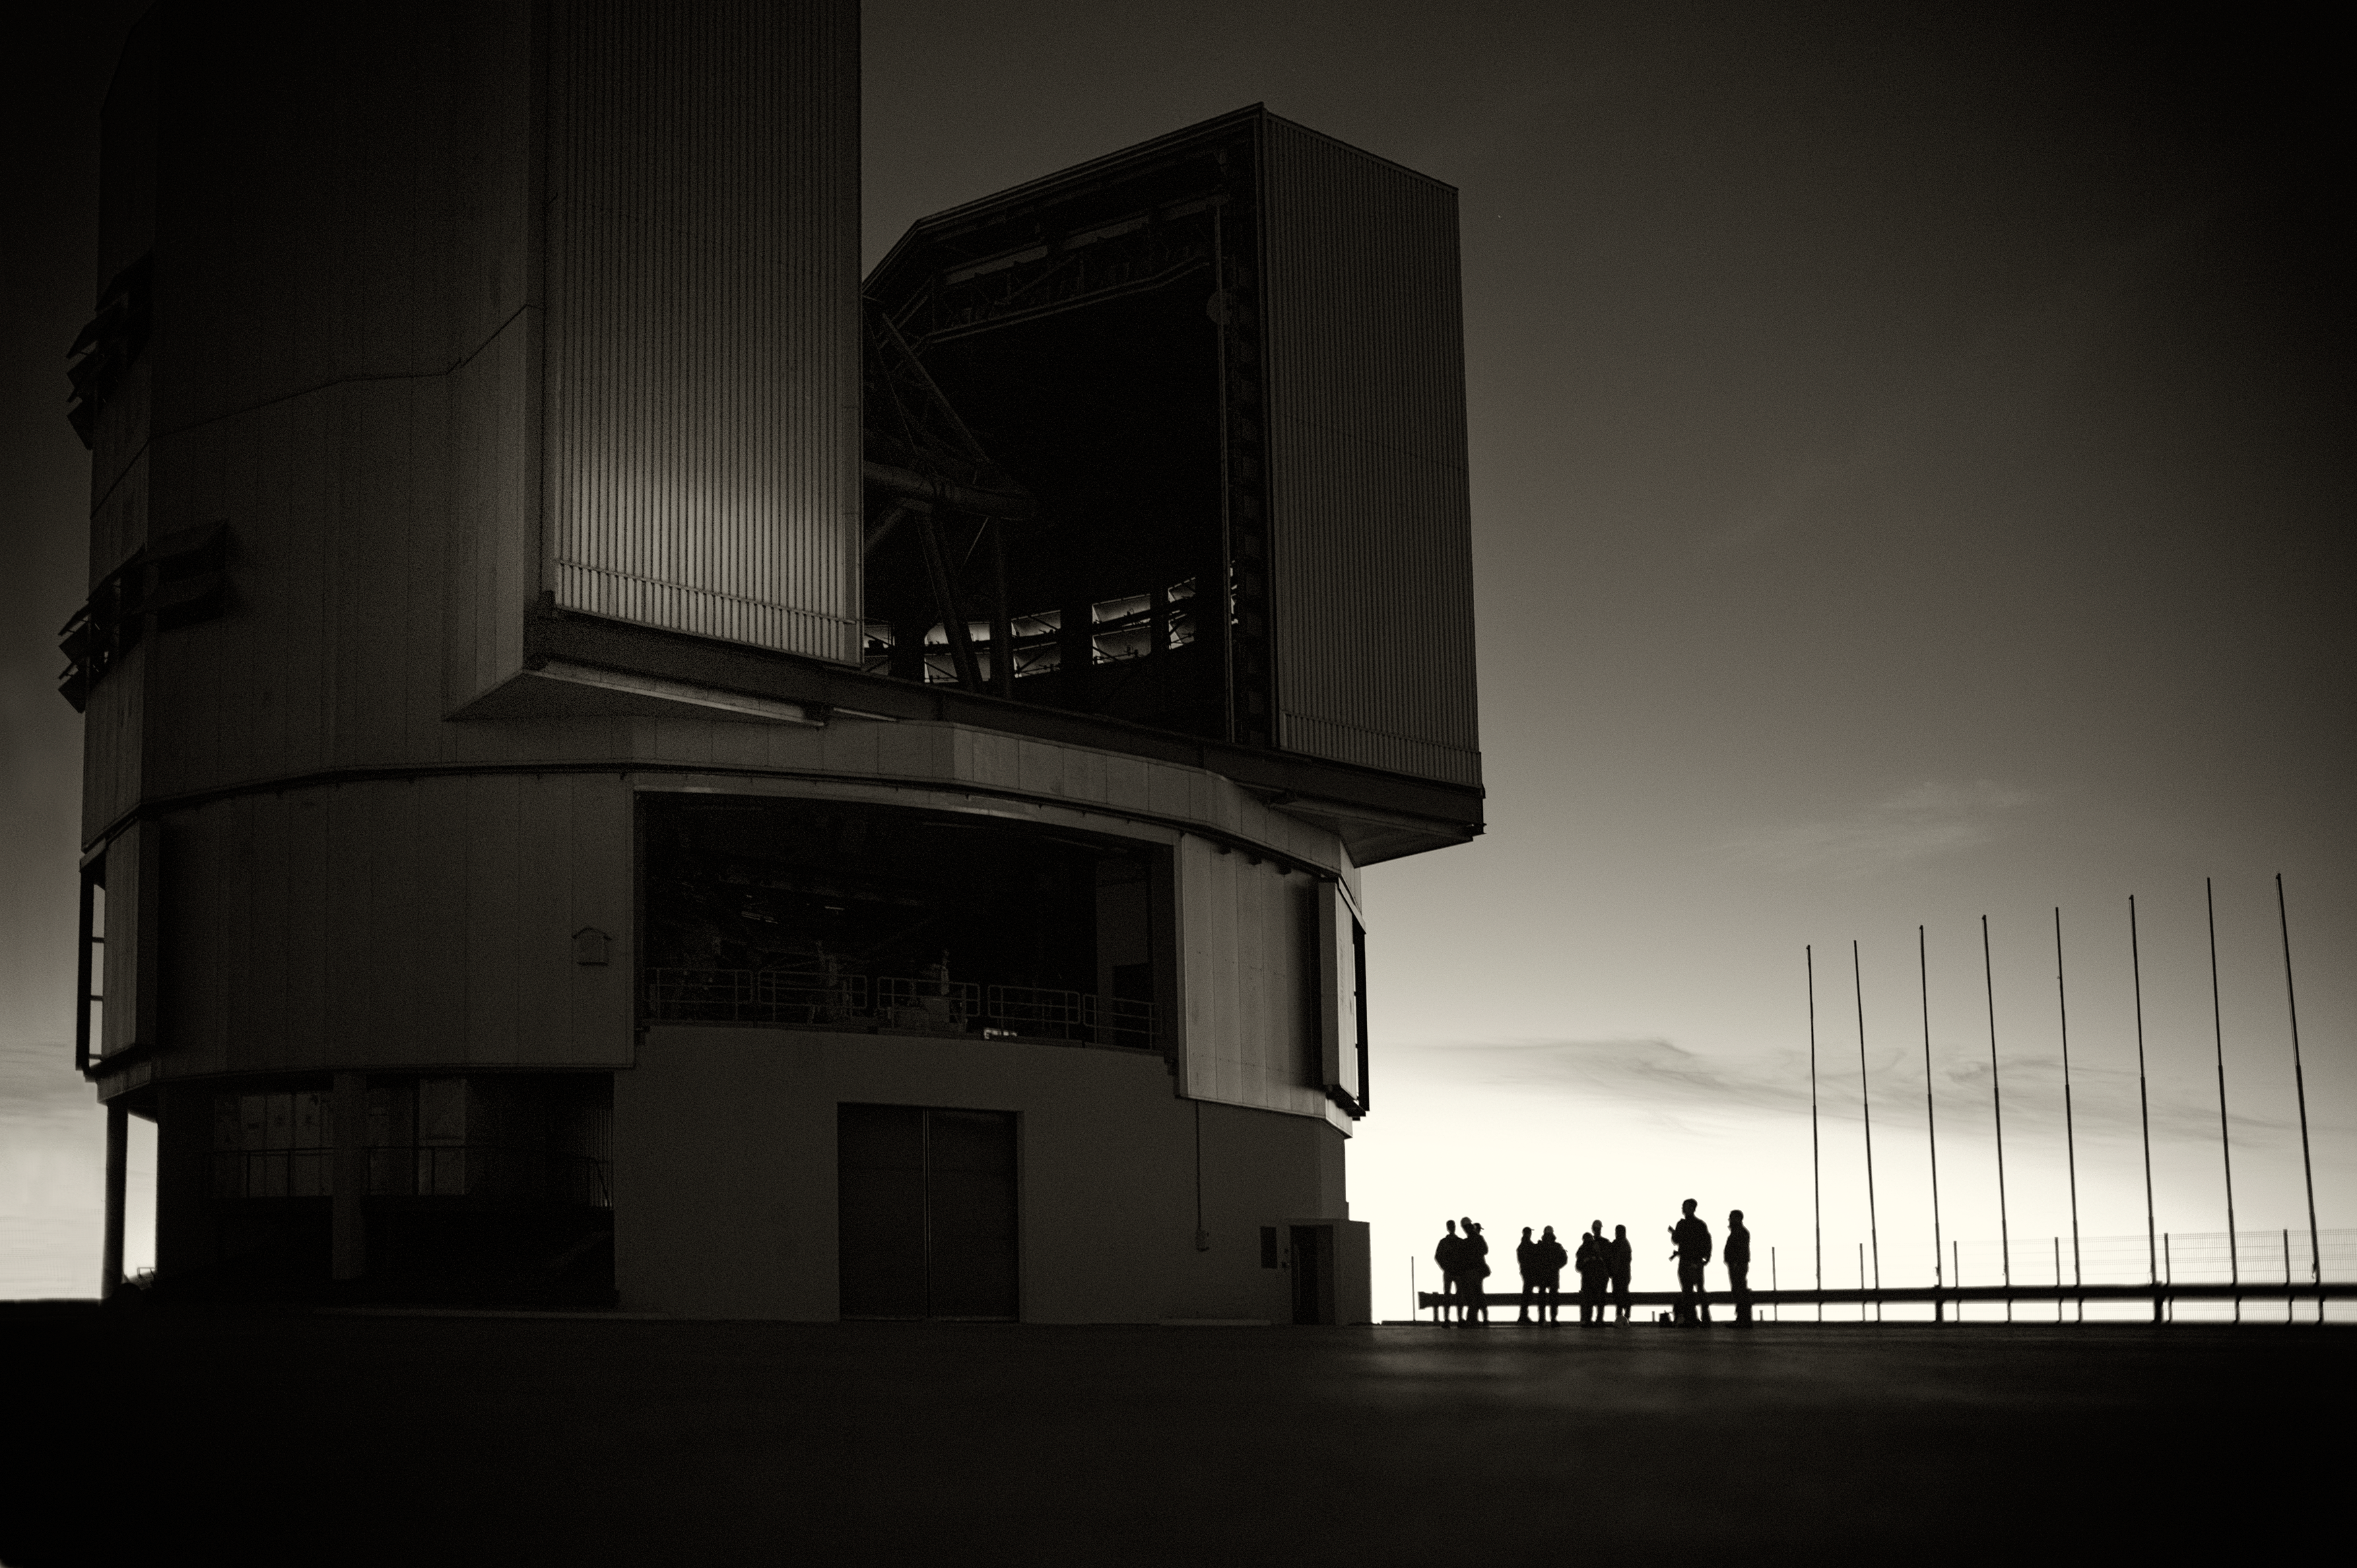

VLT Unit Telescope at Paranal

A Unit Telescope of the Very Large Telescope (VLT) at ESO's Cerro Paranal observing site. The VLT is the world's most advanced optical instrument, consisting of four Unit Telescopes with main mirrors 8.2-m in diameter and four movable 1.8-m diameter Auxiliary Telescopes. The telescopes can work together, in groups of two or three, to form a giant interferometer, allowing astronomers to see details up to 25 times finer than with the individual telescopes. Located in the Atacama Desert of Chile, Paranal is over 2600 metres above sea level, providing incredibly dry, dark viewing conditions.

Credit: ESO/ S. Seip